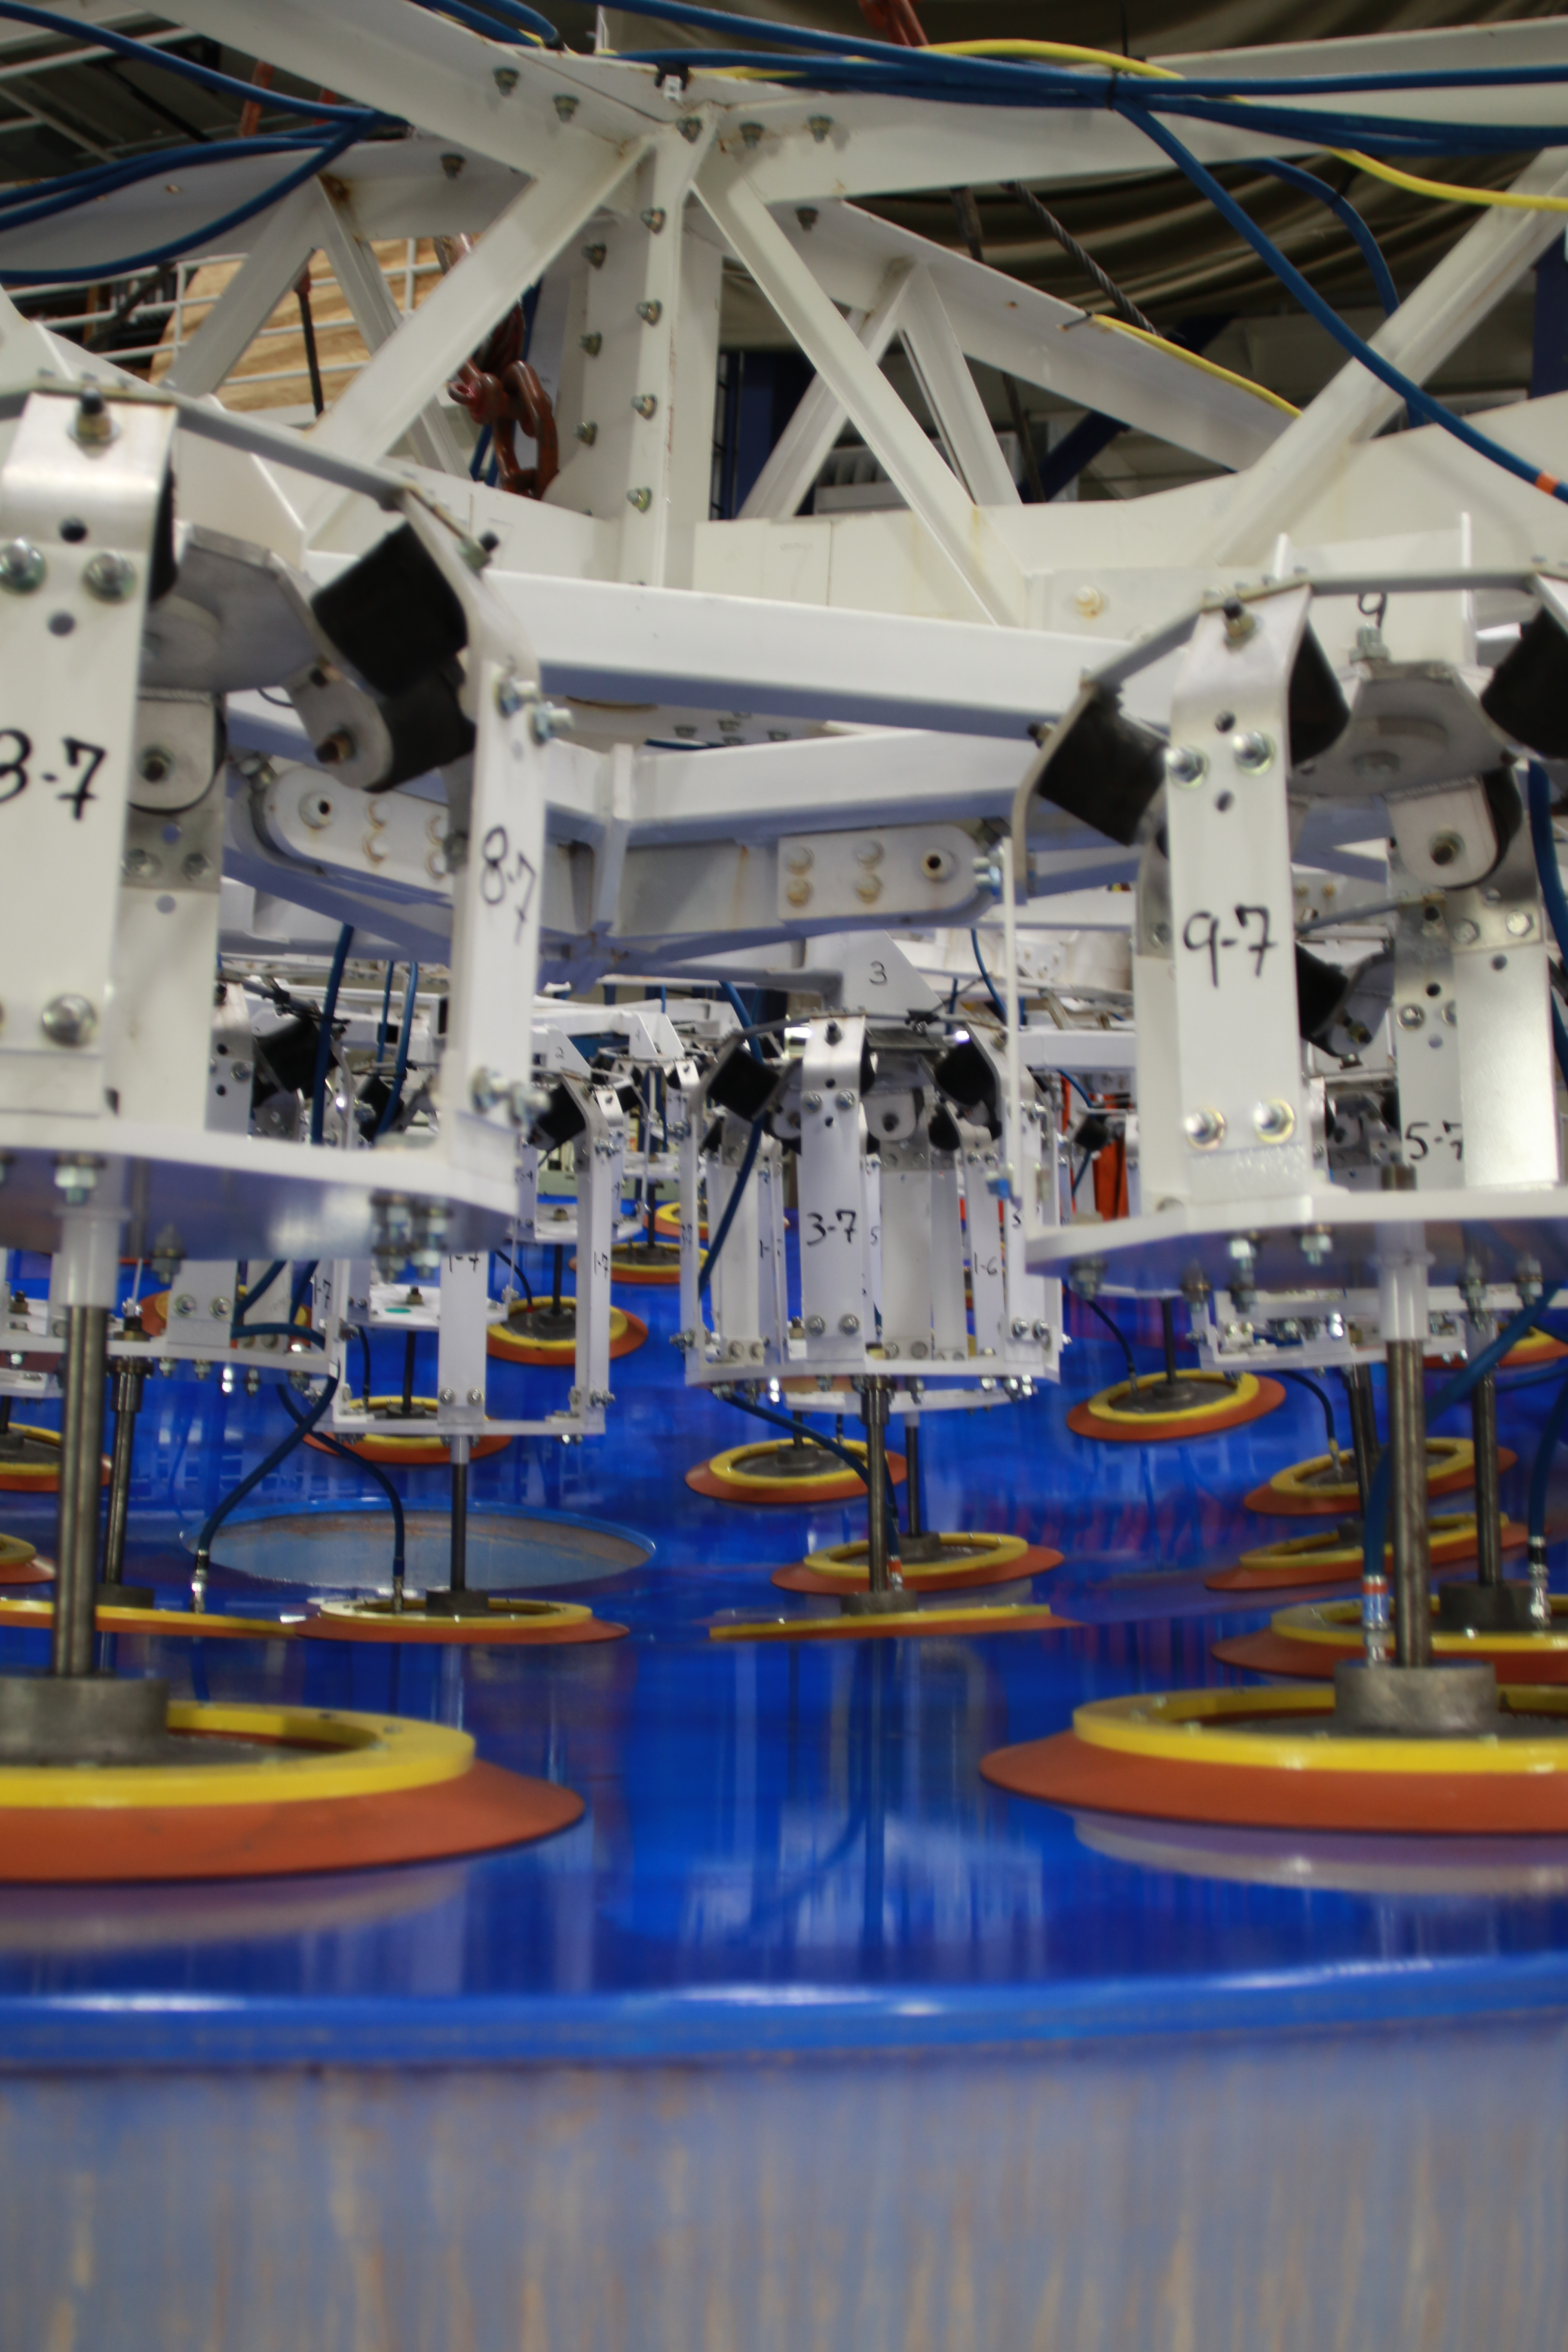

M1M3 Lift 2018

On the morning of October 25th, at the Richard F. Caris Mirror Lab on the University of Arizona campus, the LSST Primary/Tertiary Mirror (M1M3) was successfully lifted out of its transport container and onto the M1M3 Cell. The mirror lift was performed with a special lifting fixture, outfitted with 54 vacuum pads, that was designed specifically to safely lift and lower the 37,000 lb (16,780 kg) glass monolith. The M1M3 Mirror was lifted onto the Cell, interfacing successfully with the 355 static supports (wire rope isolators), that hold it above the upper surface of the mirror cell.

Credit: Rubin Observatory/NSF/AURA